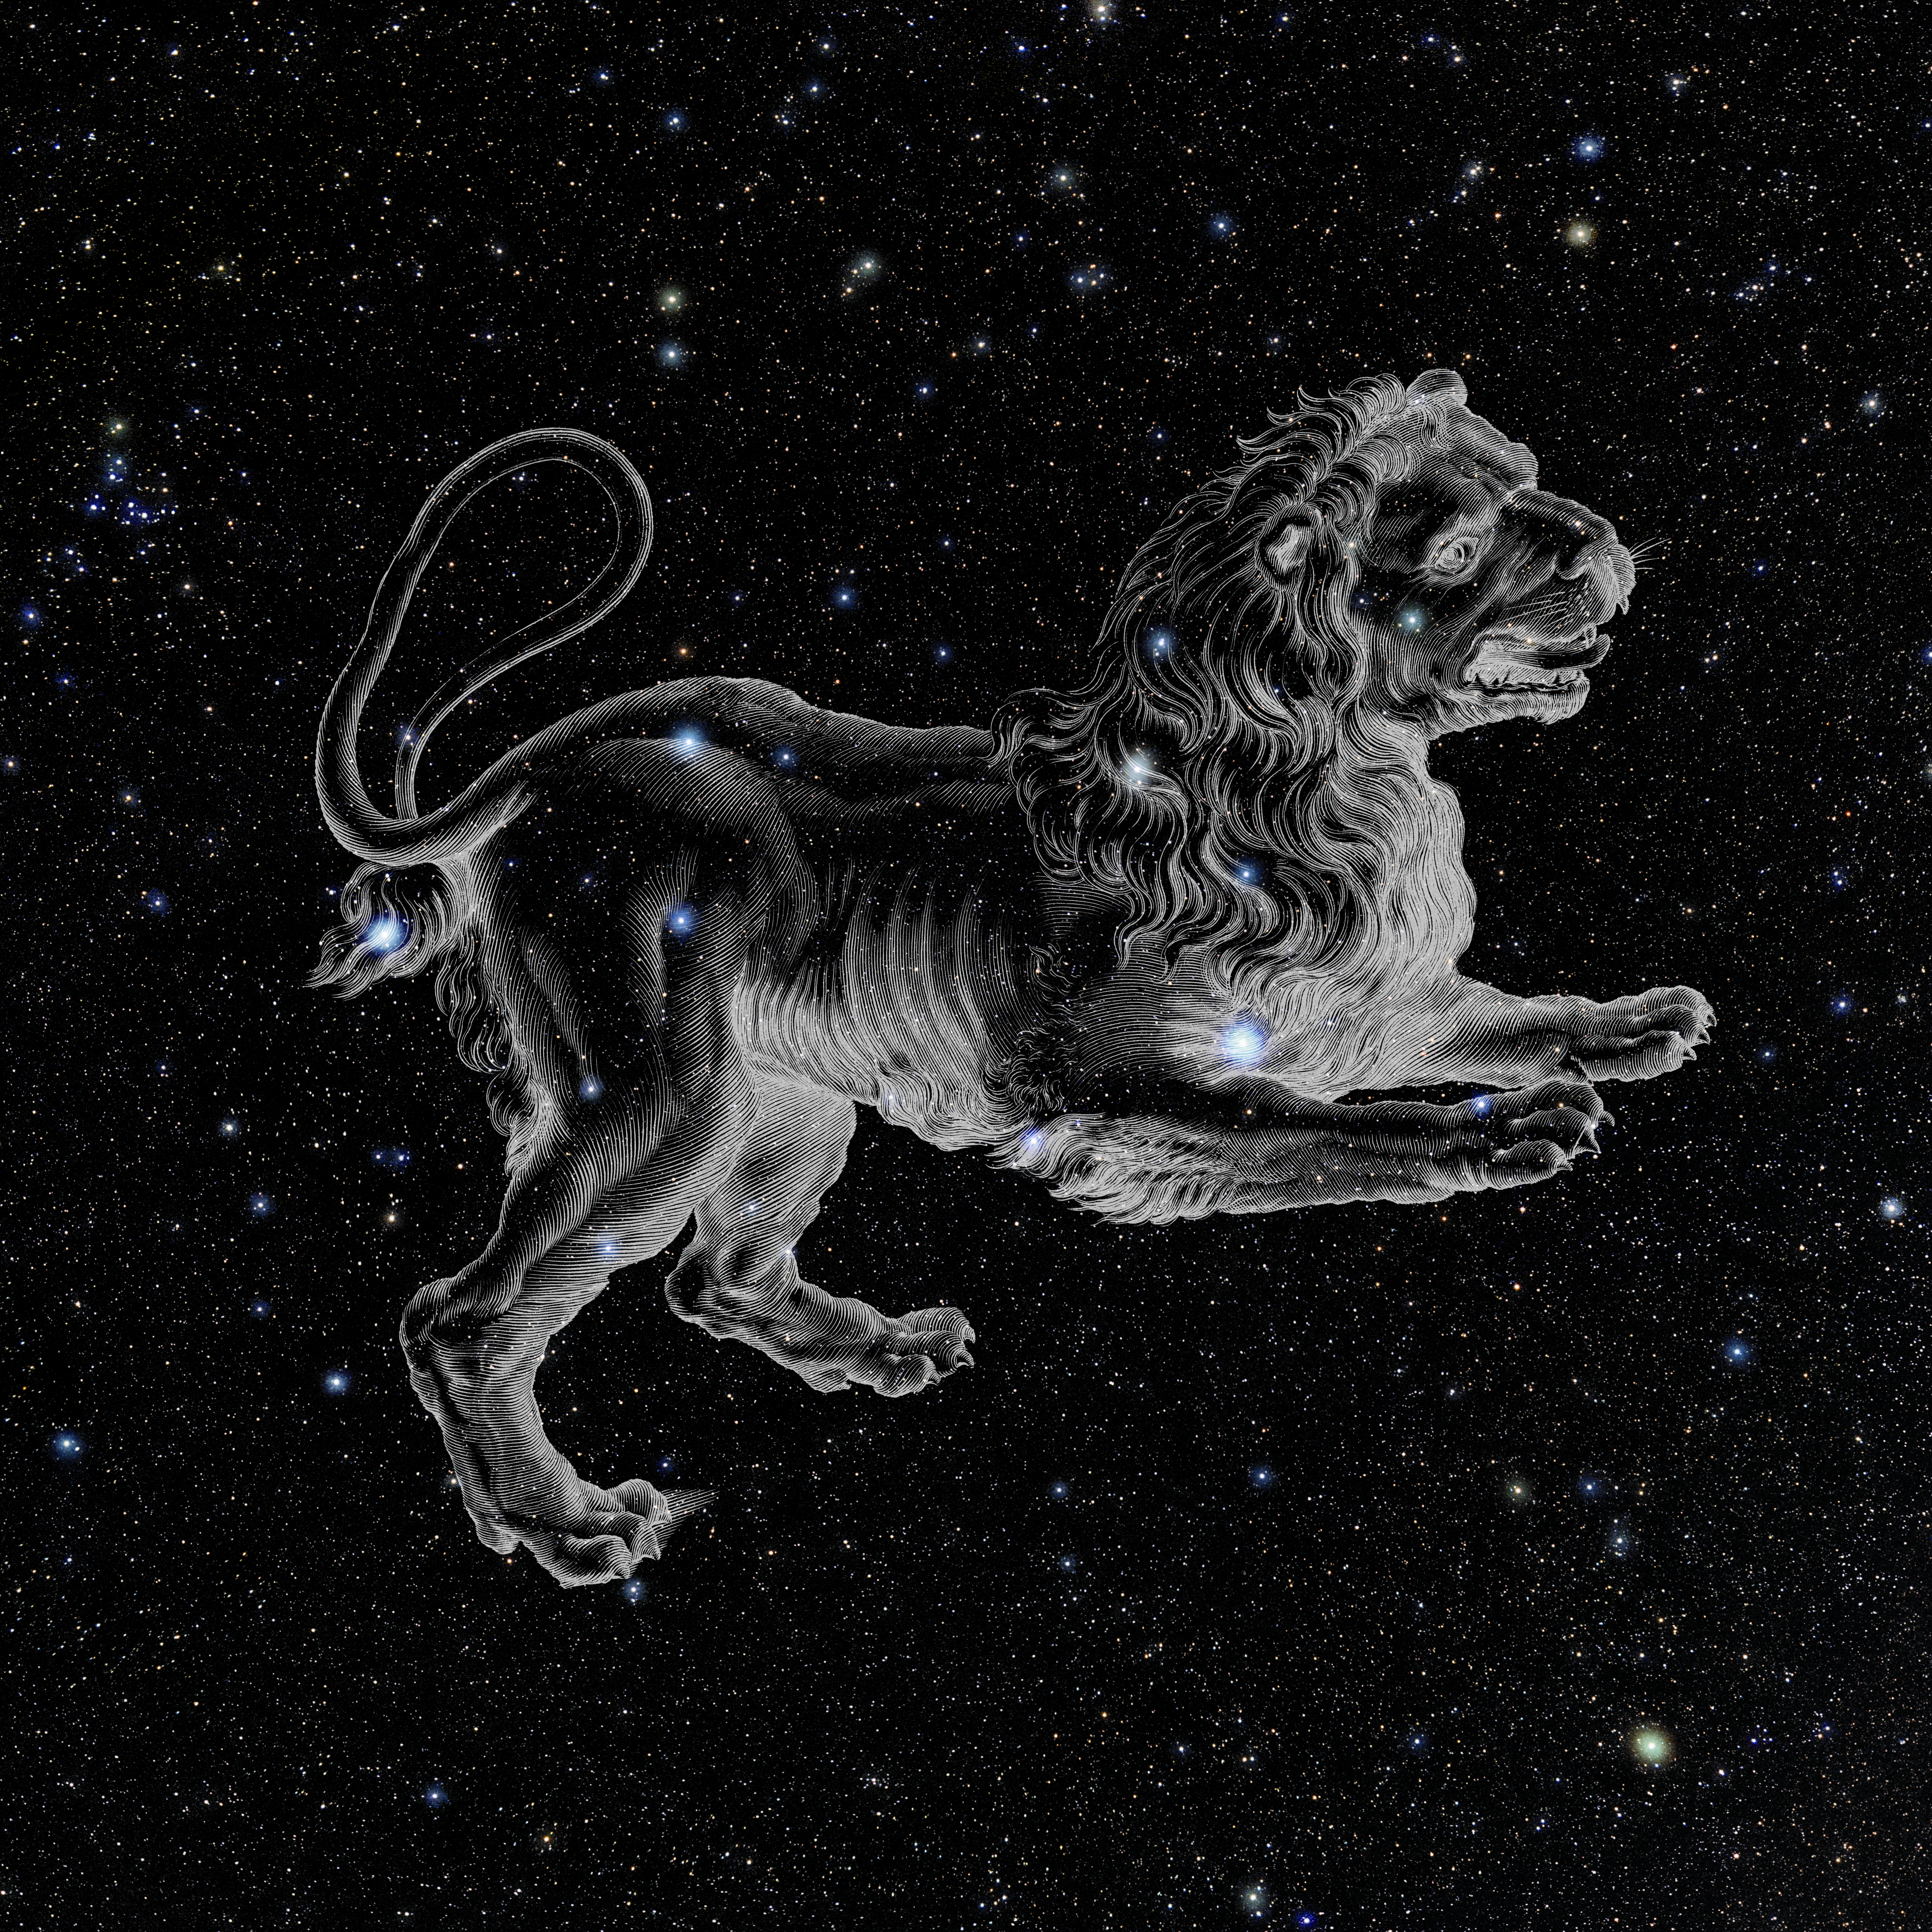

Leo with Hevelius Drawing

Photo of the constellation Leo from NOIRLab's 88 Constellations project showing Johannes Hevelius drawing of the constellation in Uranographia, his celestial catalogue in 1690.
Here is the version with the constellation 'stick figure' and here the unannotated version.

Credit: E. Slawik/NOIRLab/NSF/AURA/M. Zamani/J. Hevelius/NASA Universe of Learning/USNO/STScI